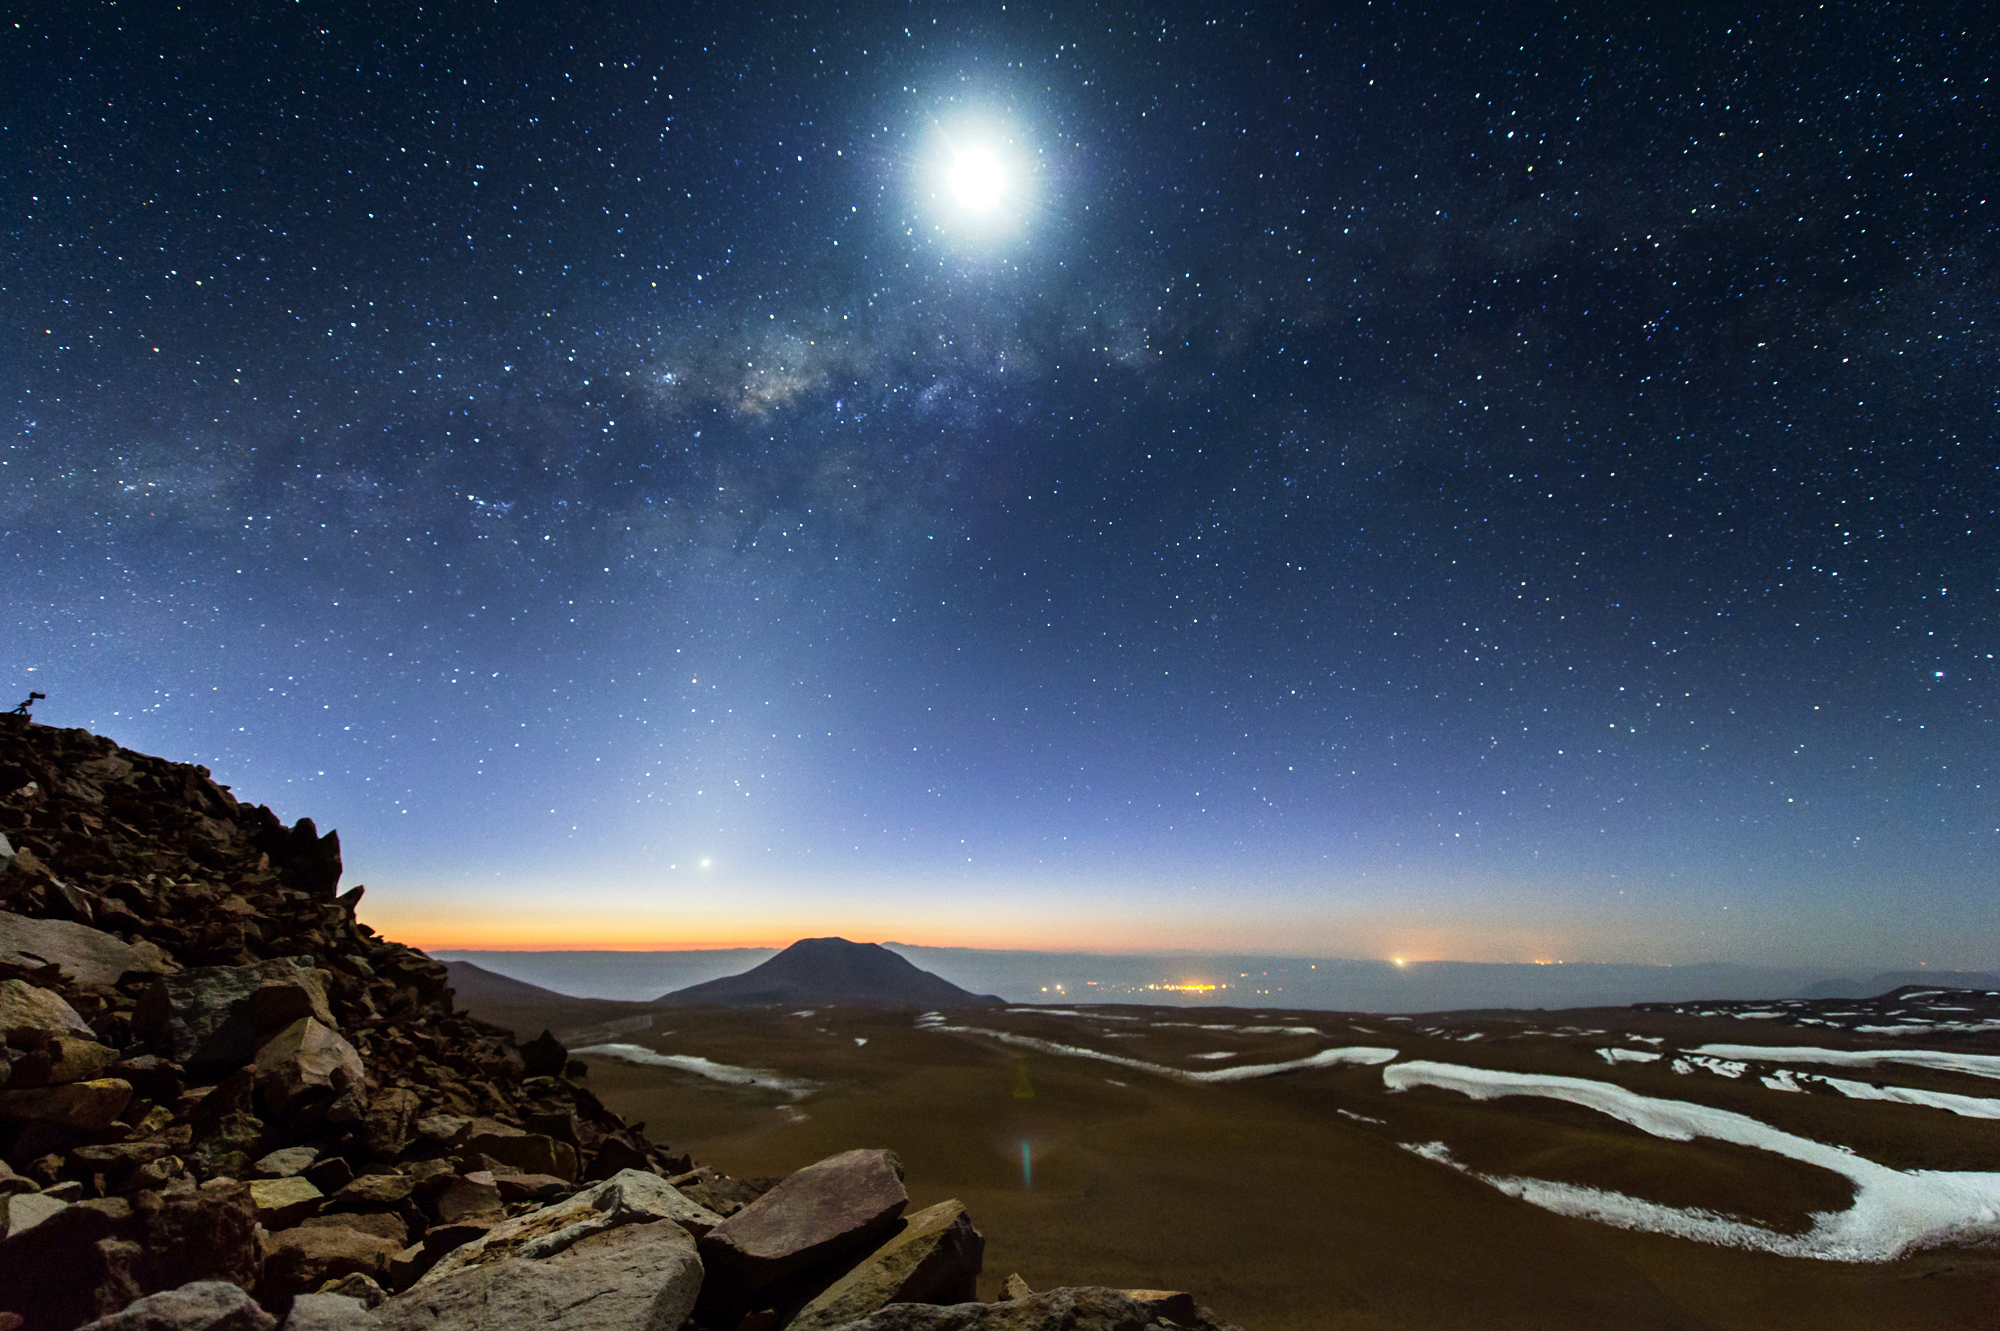

Chajnantor plateau

This image of the magnificent Chajnantor Plateau is taken in Ultra High Definition. The glittering clear skies are captured in crisp, breathtaking quality as they dance high above the rocky contours of the Chilean Andes below — a glimpse into the stunning Ultra HD footage of Chile produced by the ESO Ultra HD Expedition team. Ultra HD adds a new dimension to these striking contrasts which provide perfect astronomical viewing conditions for the Atacama Large Millimeter/submillimeter Array (ALMA) to study the distant, cold Universe.

Credit: ESO/C. Malin